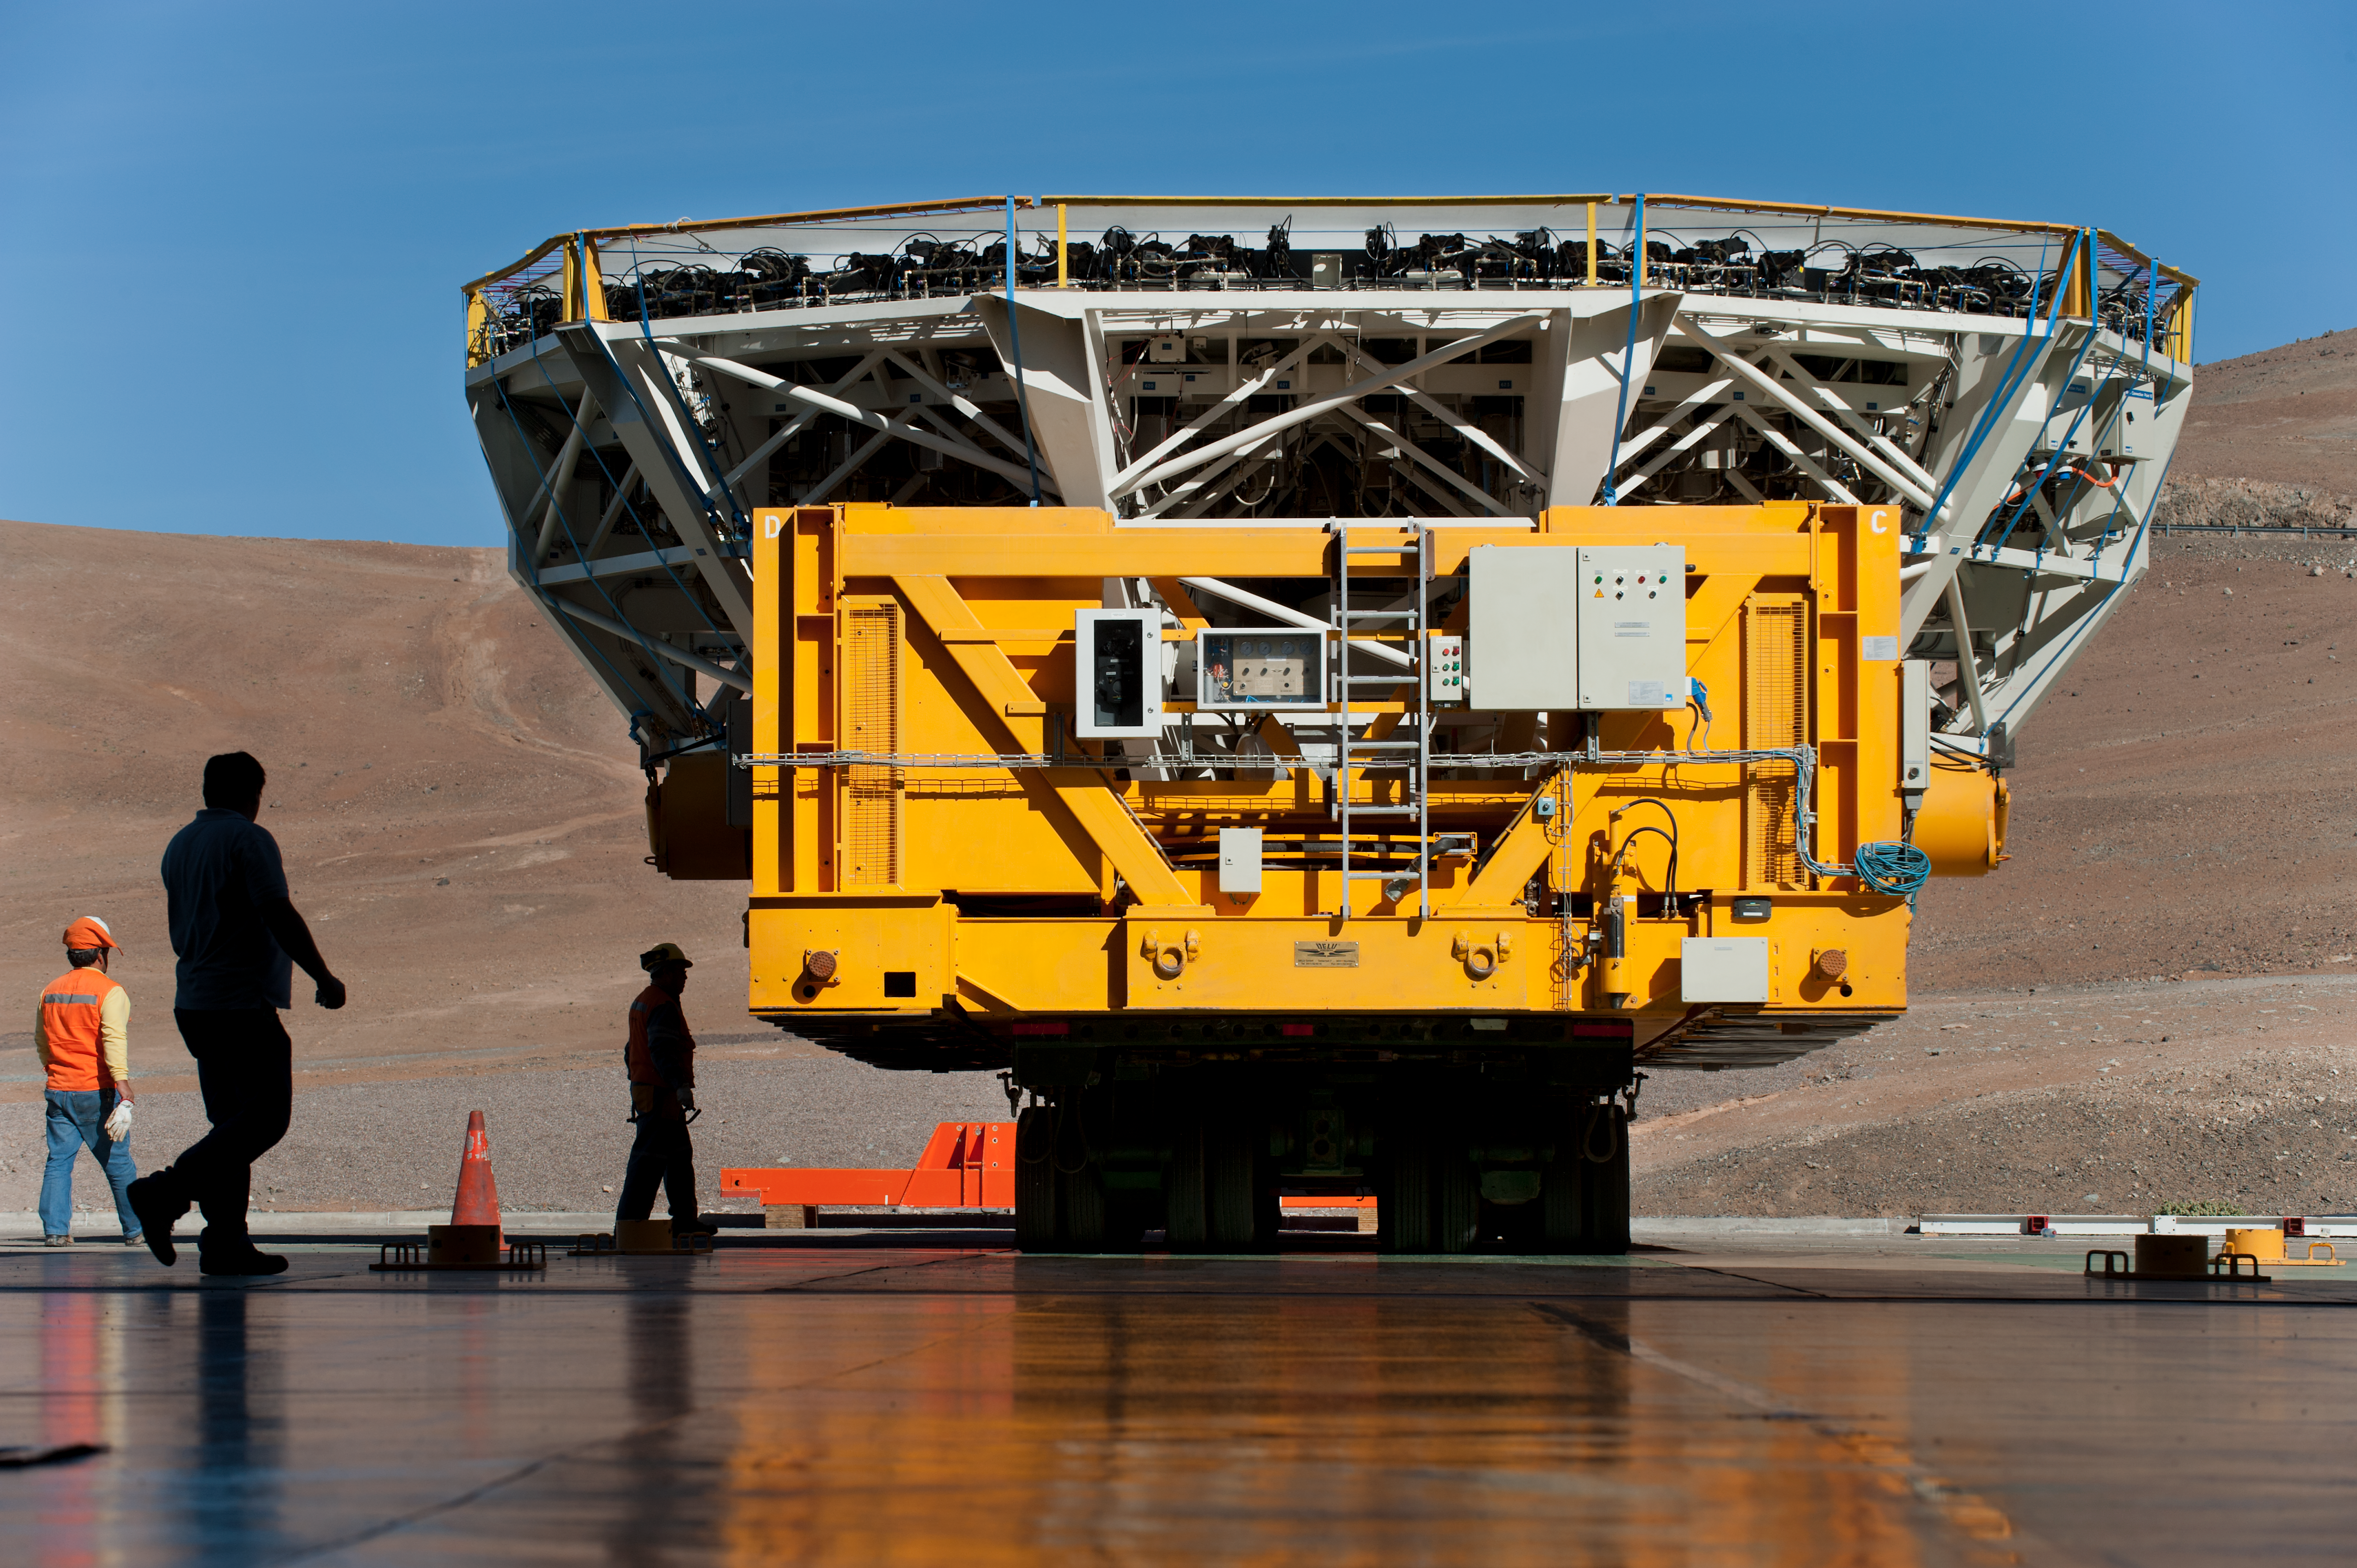

Arriving at the recoating plant

Cell from UT4 arriving at the recoating plant.

Credit: ESO/Max Alexander